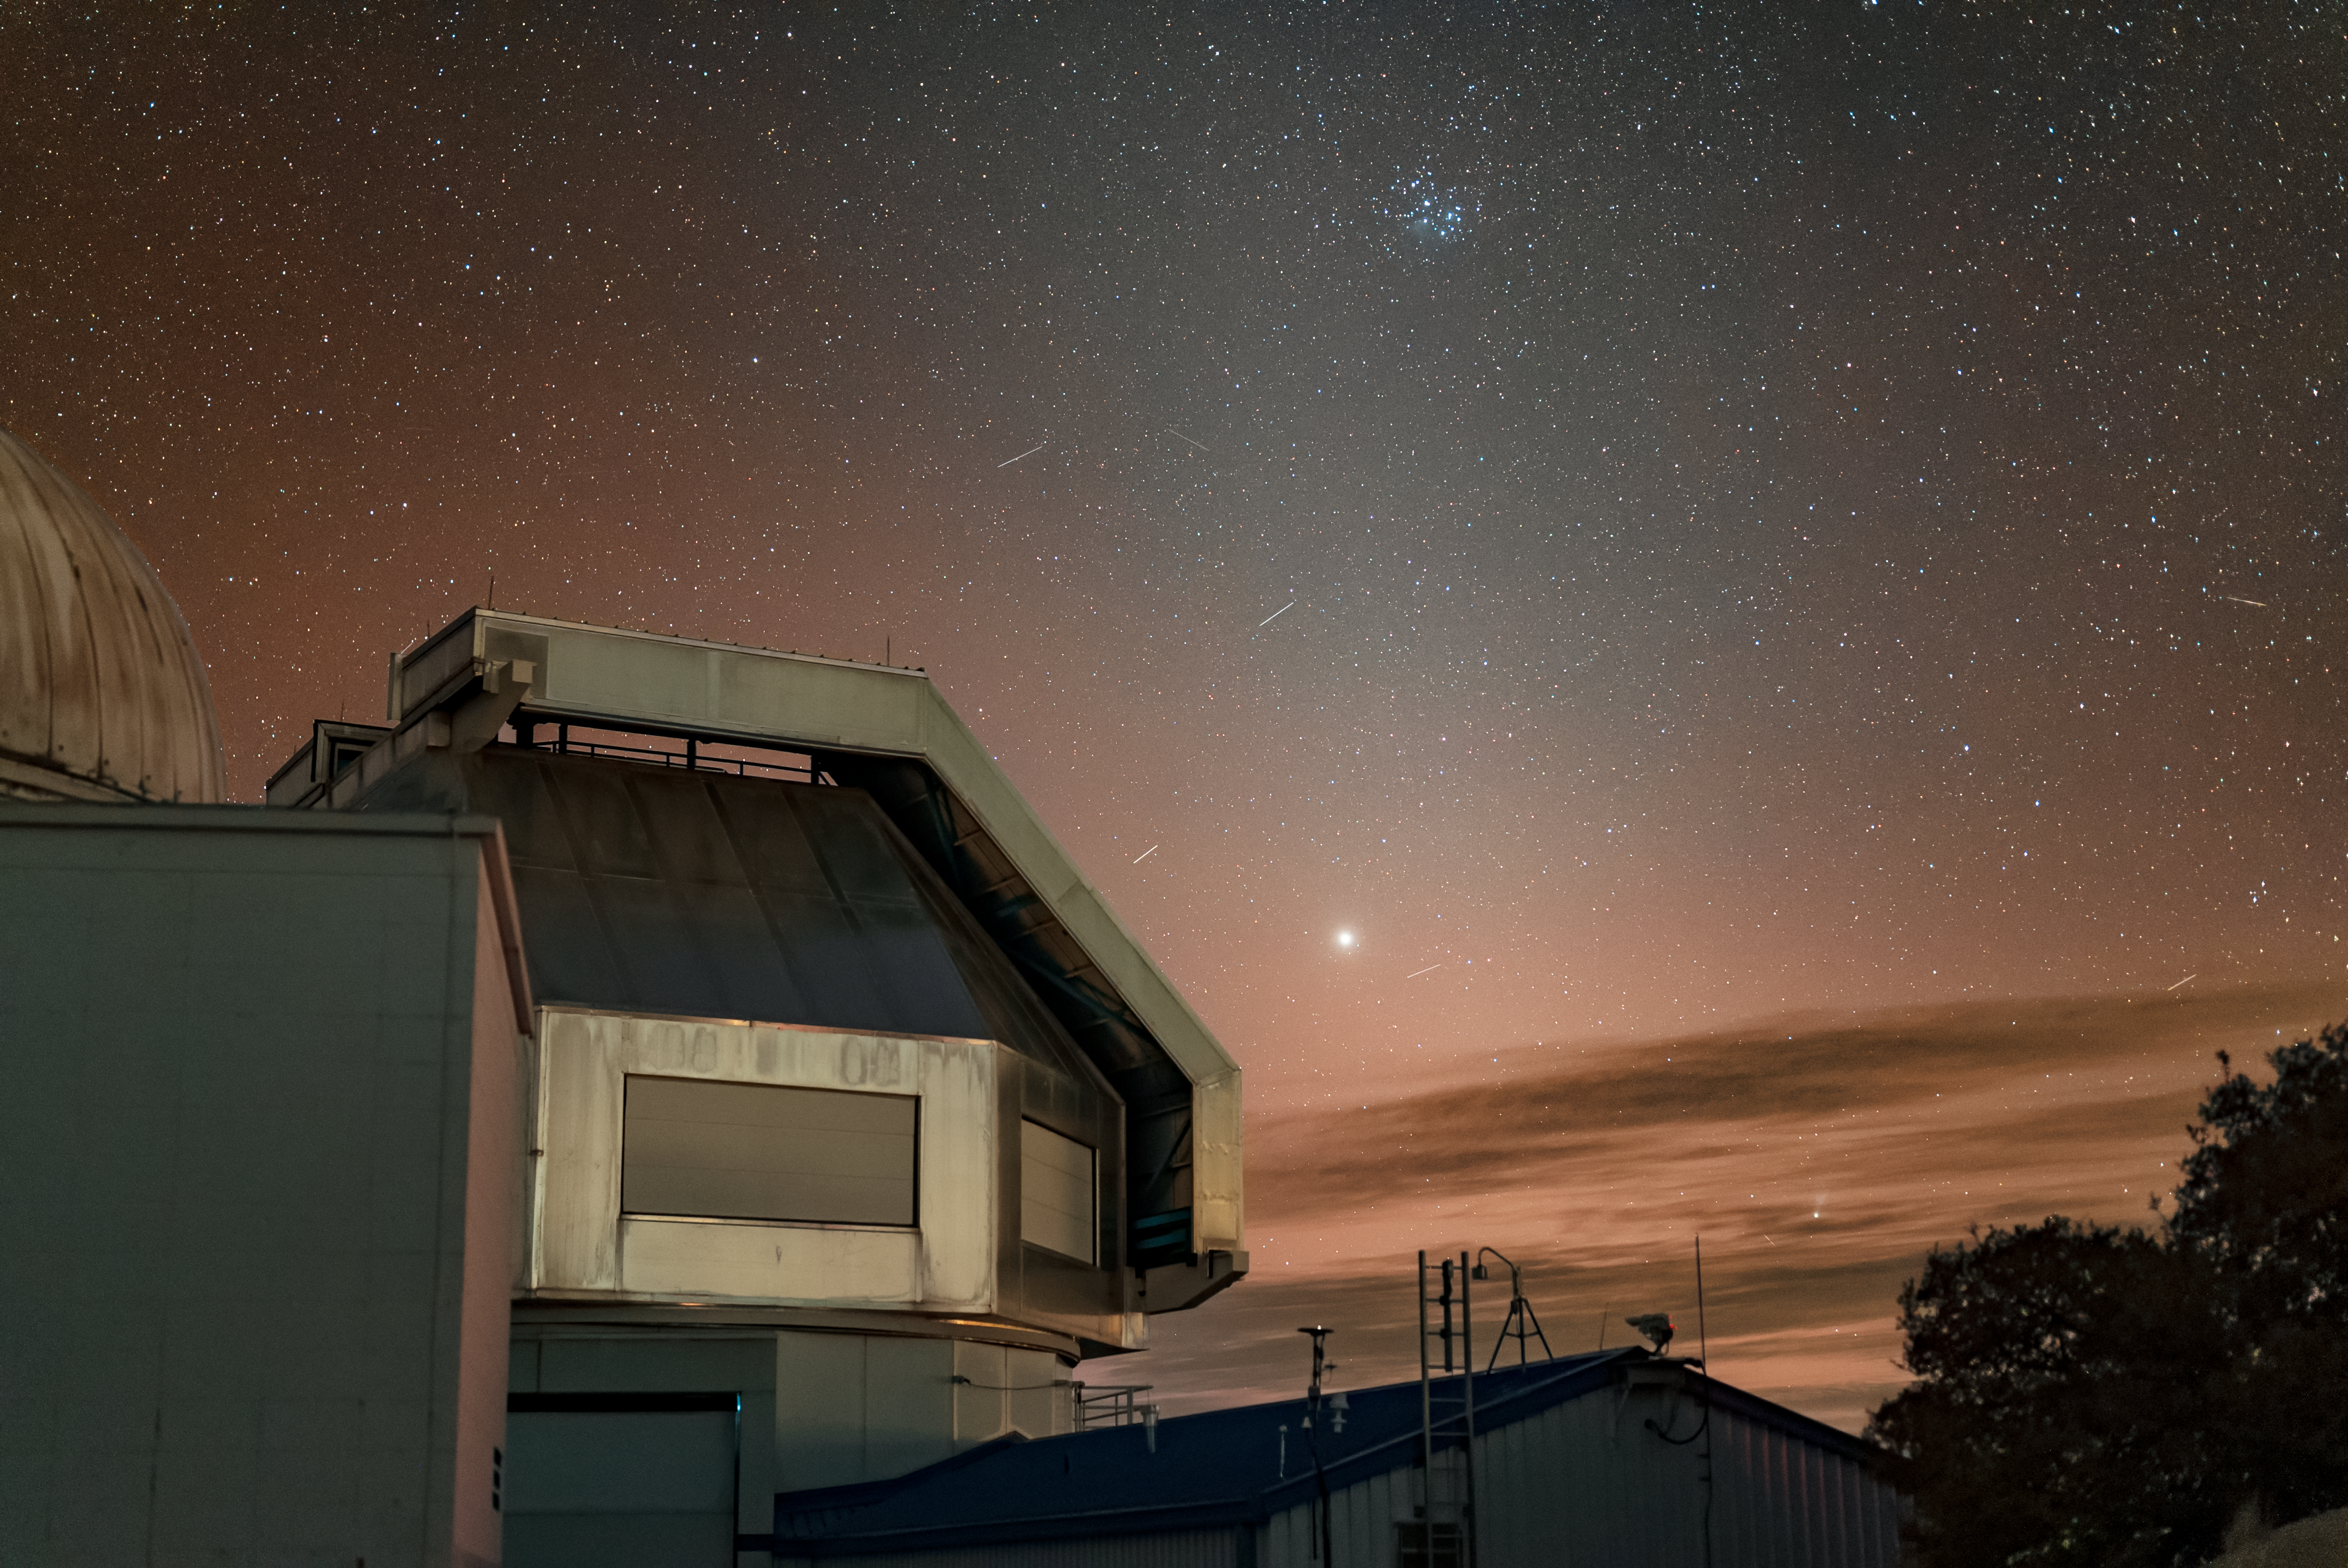

Kitt Peak National Observatory

The night sky above Kitt Peak National Observatory, the WIYN 3.5-meter Telescope is featured in this image.

Credit: KPNO/NOIRLab/NSF/AURA/J.Dai